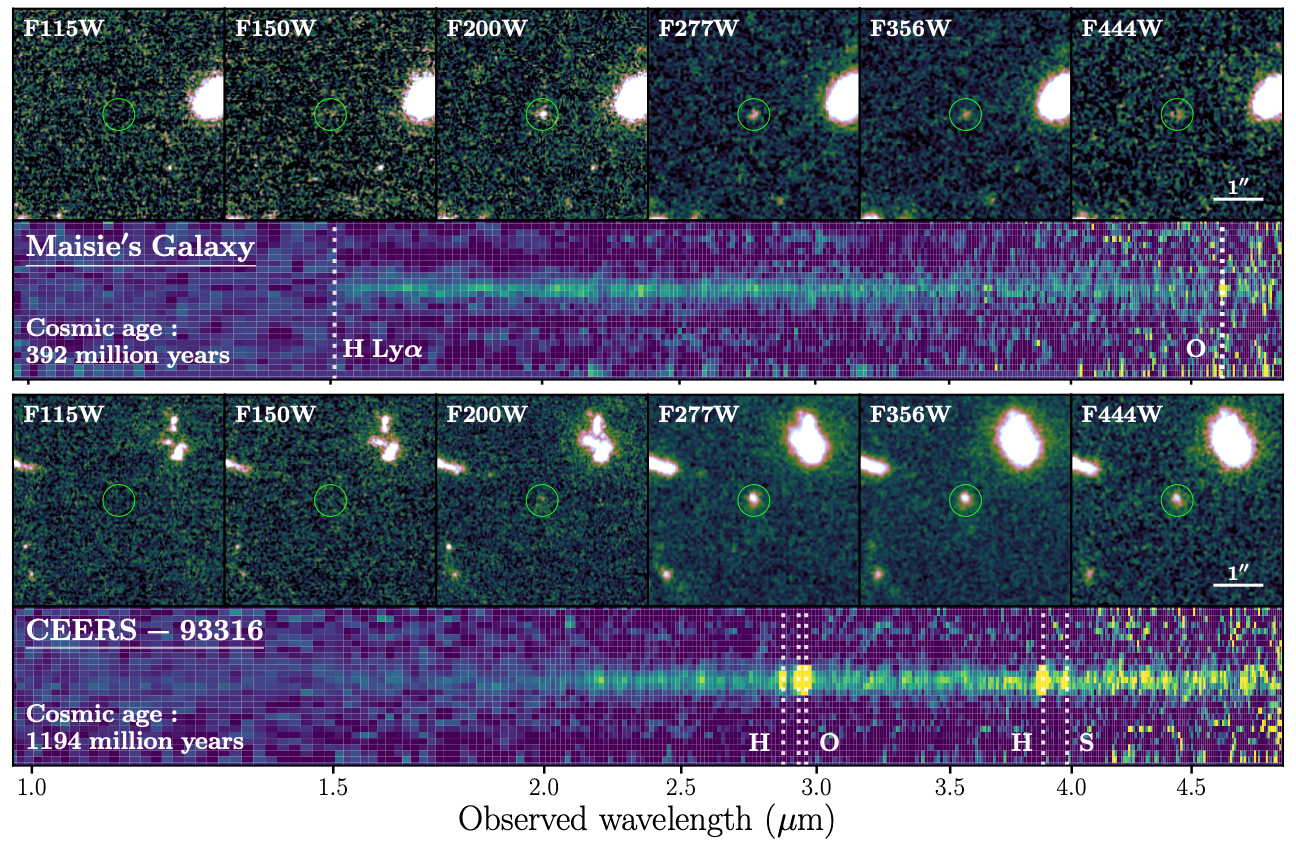

Ages of Candidate Cosmic Ancients

Maisie’s Galaxy and CEERS-93316 shown at six infrared wavelengths, with small circles highlighting each object. The galaxies are seen clearly in the images at longer wavelengths (right), but at shorter wavelengths (left) the galaxies ‘drop out’ and disappear. The spectrum of Maisie’s Galaxy shows a distinctive sharp ‘cutoff’ at a particular wavelength known as Lyman alpha (Ly 𝛼), confirming that this galaxy was observed only 390 million years after the Big Bang, while the spectrum of CEERS-93316 fades gradually from right to left and presents oxygen (O), hydrogen (H) and sulfur (S) emission, indicating that it comes from the ‘adolescent universe’, 1.2 billion years after the Big Bang.

Credit: NOIRLab/NSF/AURA/P. Arrabal Haro